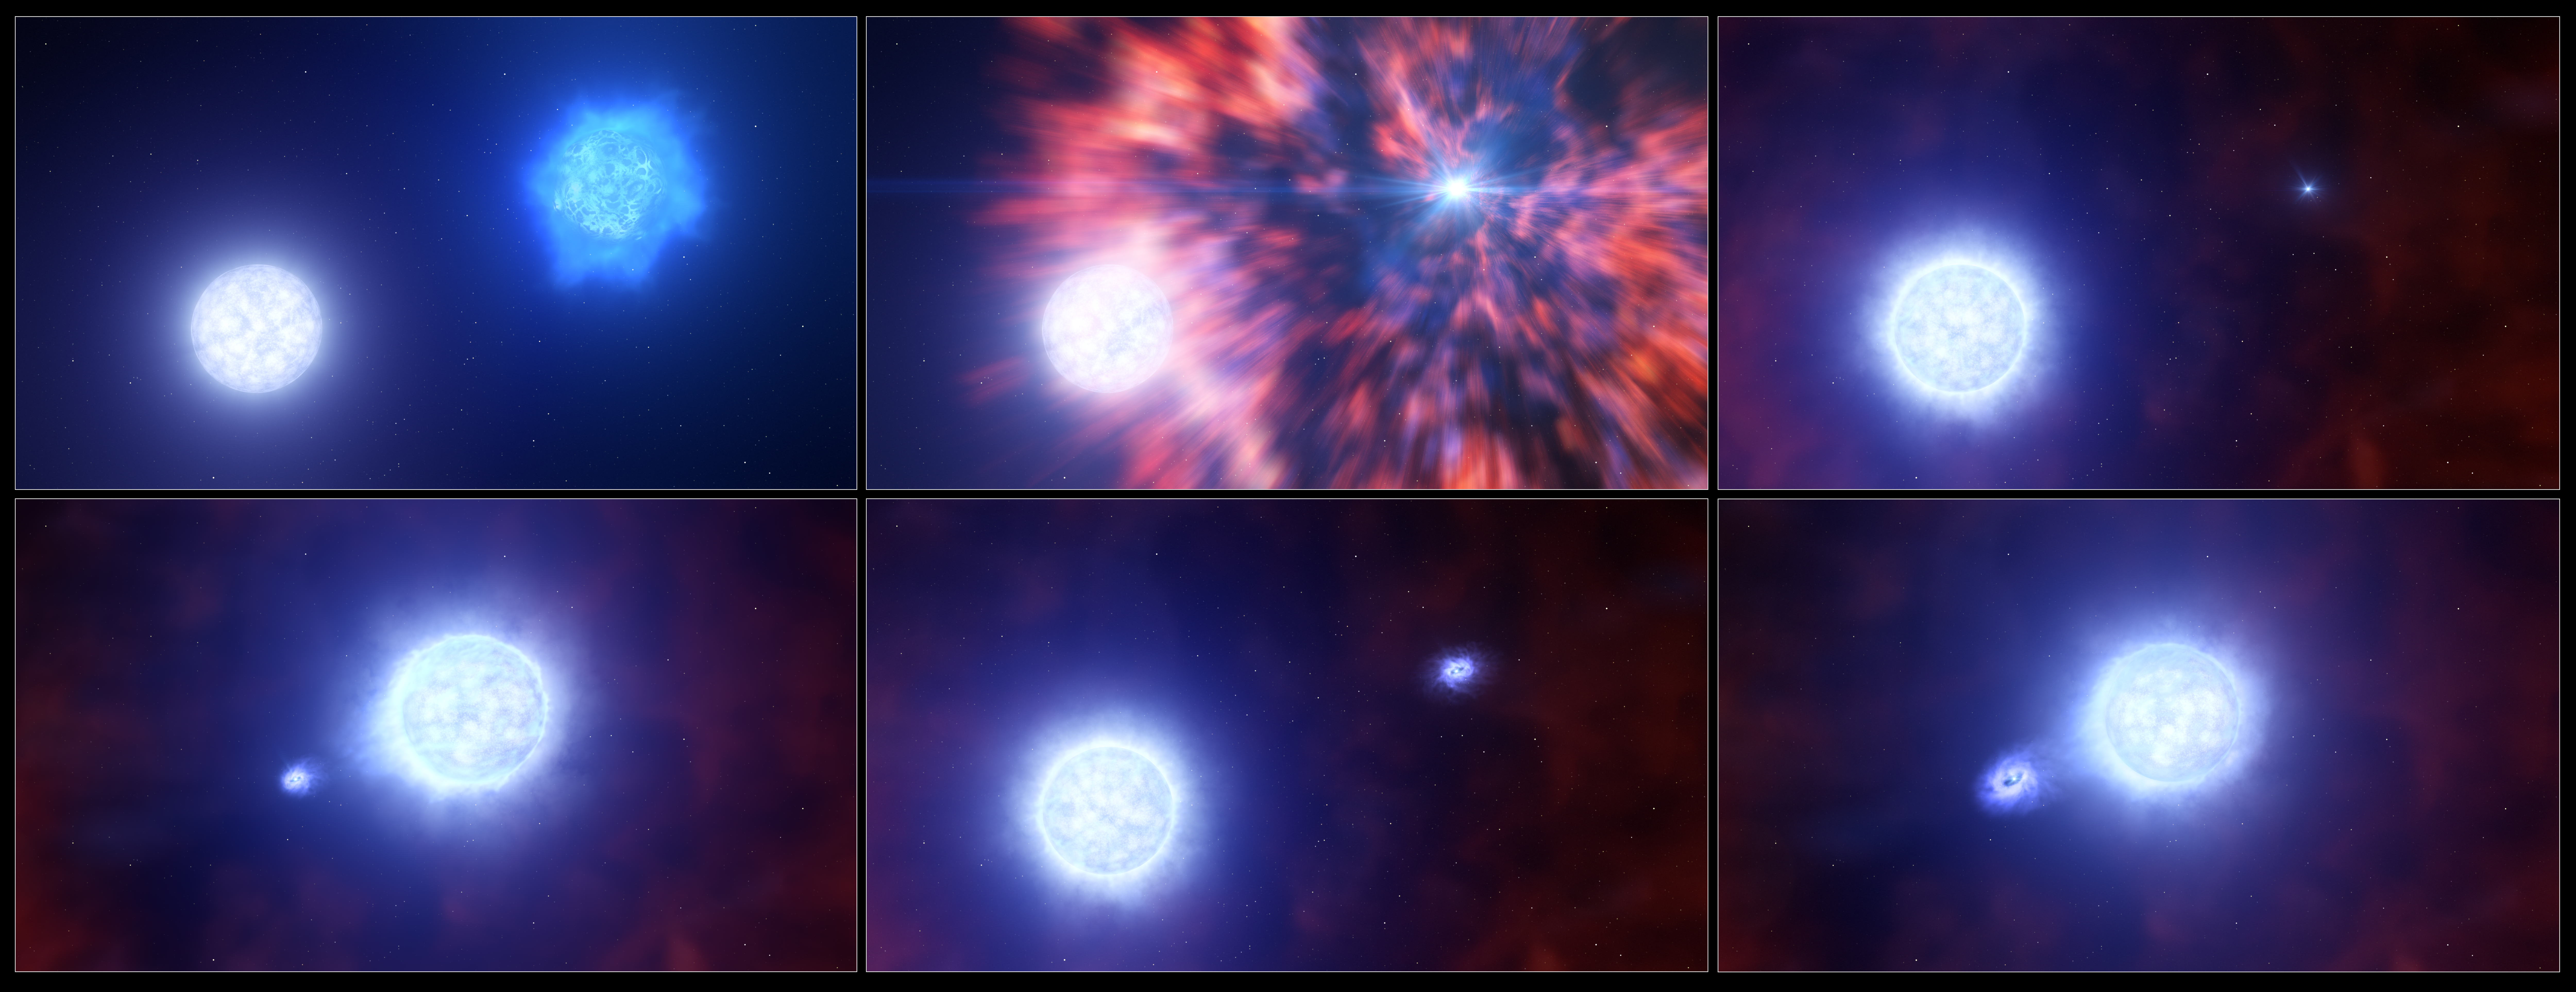

A supernova leaves behind a compact object in a binary system

This artist’s impression shows the process by which a massive star within a binary system becomes a supernova. This series of events occurred in the supernova SN 2022jli, and was revealed to researchers through observations with ESO’s Very Large Telescope (VLT) and New Technology Telescope (NTT). After a massive star exploded as a supernova, it left behind a compact object — a neutron star or a black hole. The companion star survived the explosion, but its atmosphere became puffier as a result. The compact object and its companion star continued to orbit one another, with the compact object regularly stealing matter from the other’s puffy atmosphere. This accretion of matter was seen in the researchers’ data as regular fluctuations of brightness, as well as periodic movements of hydrogen gas.

Credit: ESO/L. Calçada